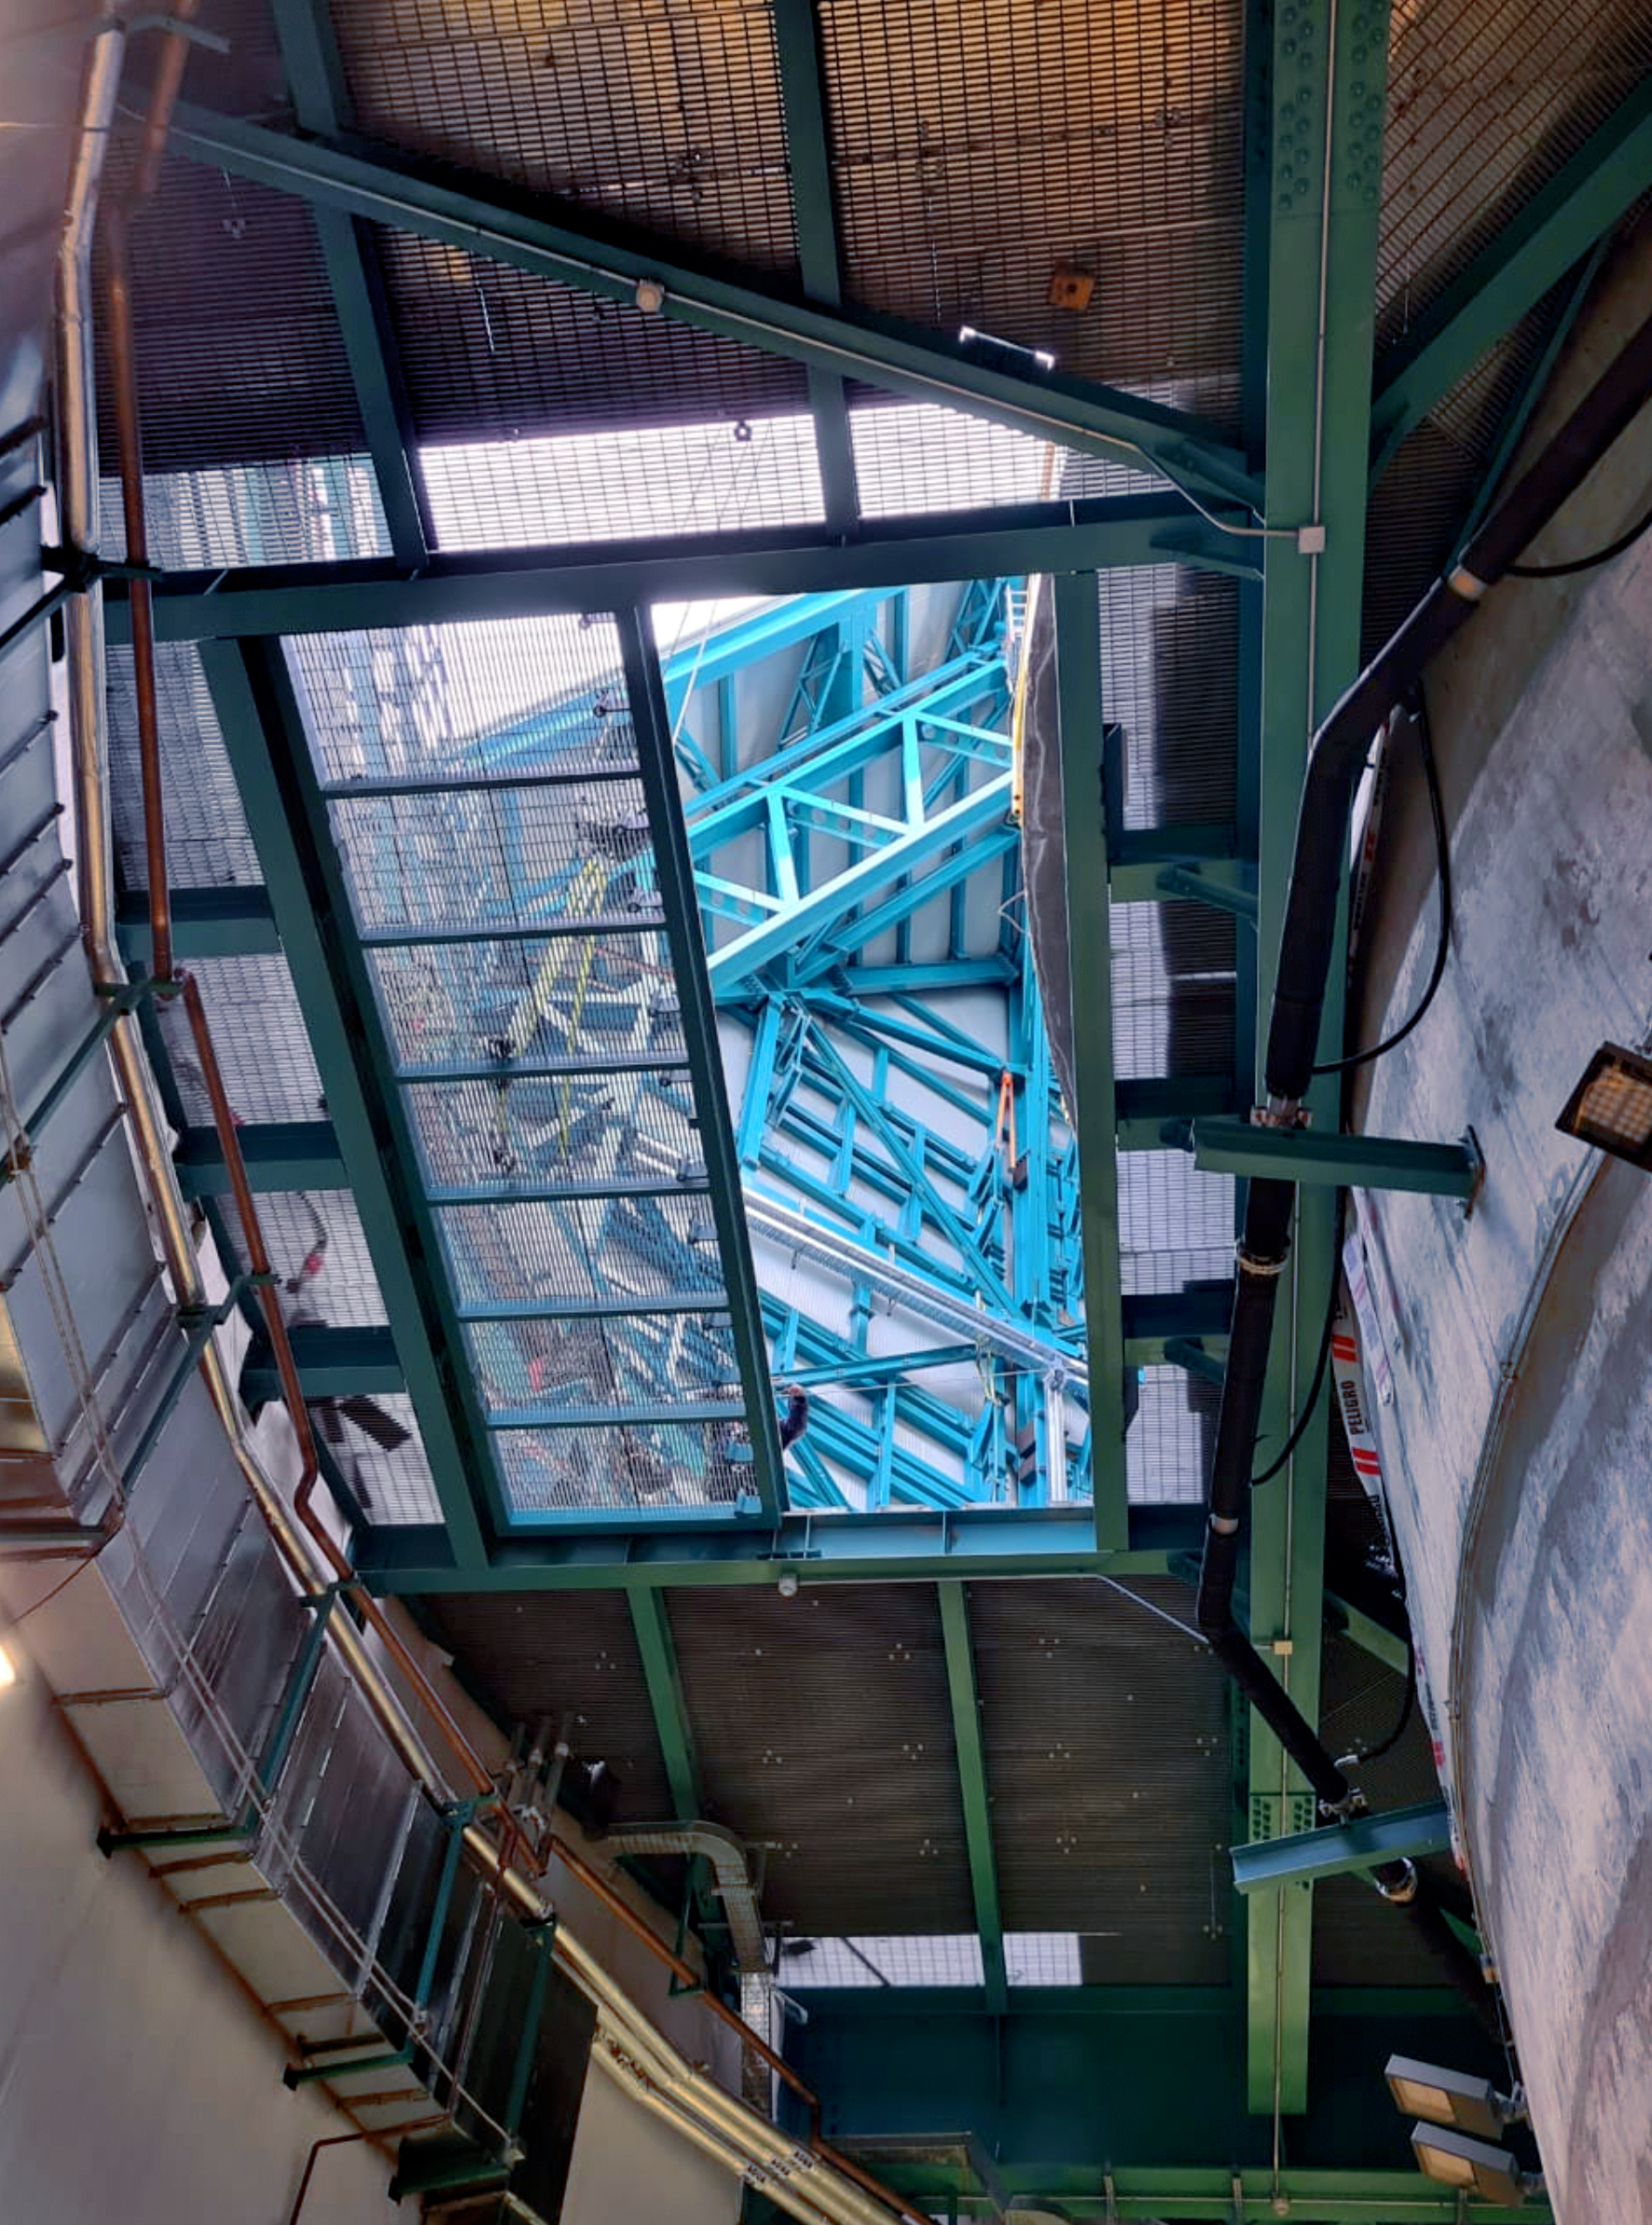

Vera C. Rubin Observatory Floor Hatch from Below

The floor hatch on the 7th level of the summit facility building has now received major improvements designed by Rubin Mechanical Engineer, Mario Rivera. This hatch will provide access when lifting large pieces of equipment from ground level to the floor level of the dome, using the recently completed dome bridge crane. The hatch also provides an alternate means of lifting the Camera or Secondary Mirror (M2) down to ground level or up to the telescope in the unlikely event that the platform lift (which requires that lifted pieces be on rolling carts) is not available or not functioning.

Credit: Rubin Obs/NSF/AURA